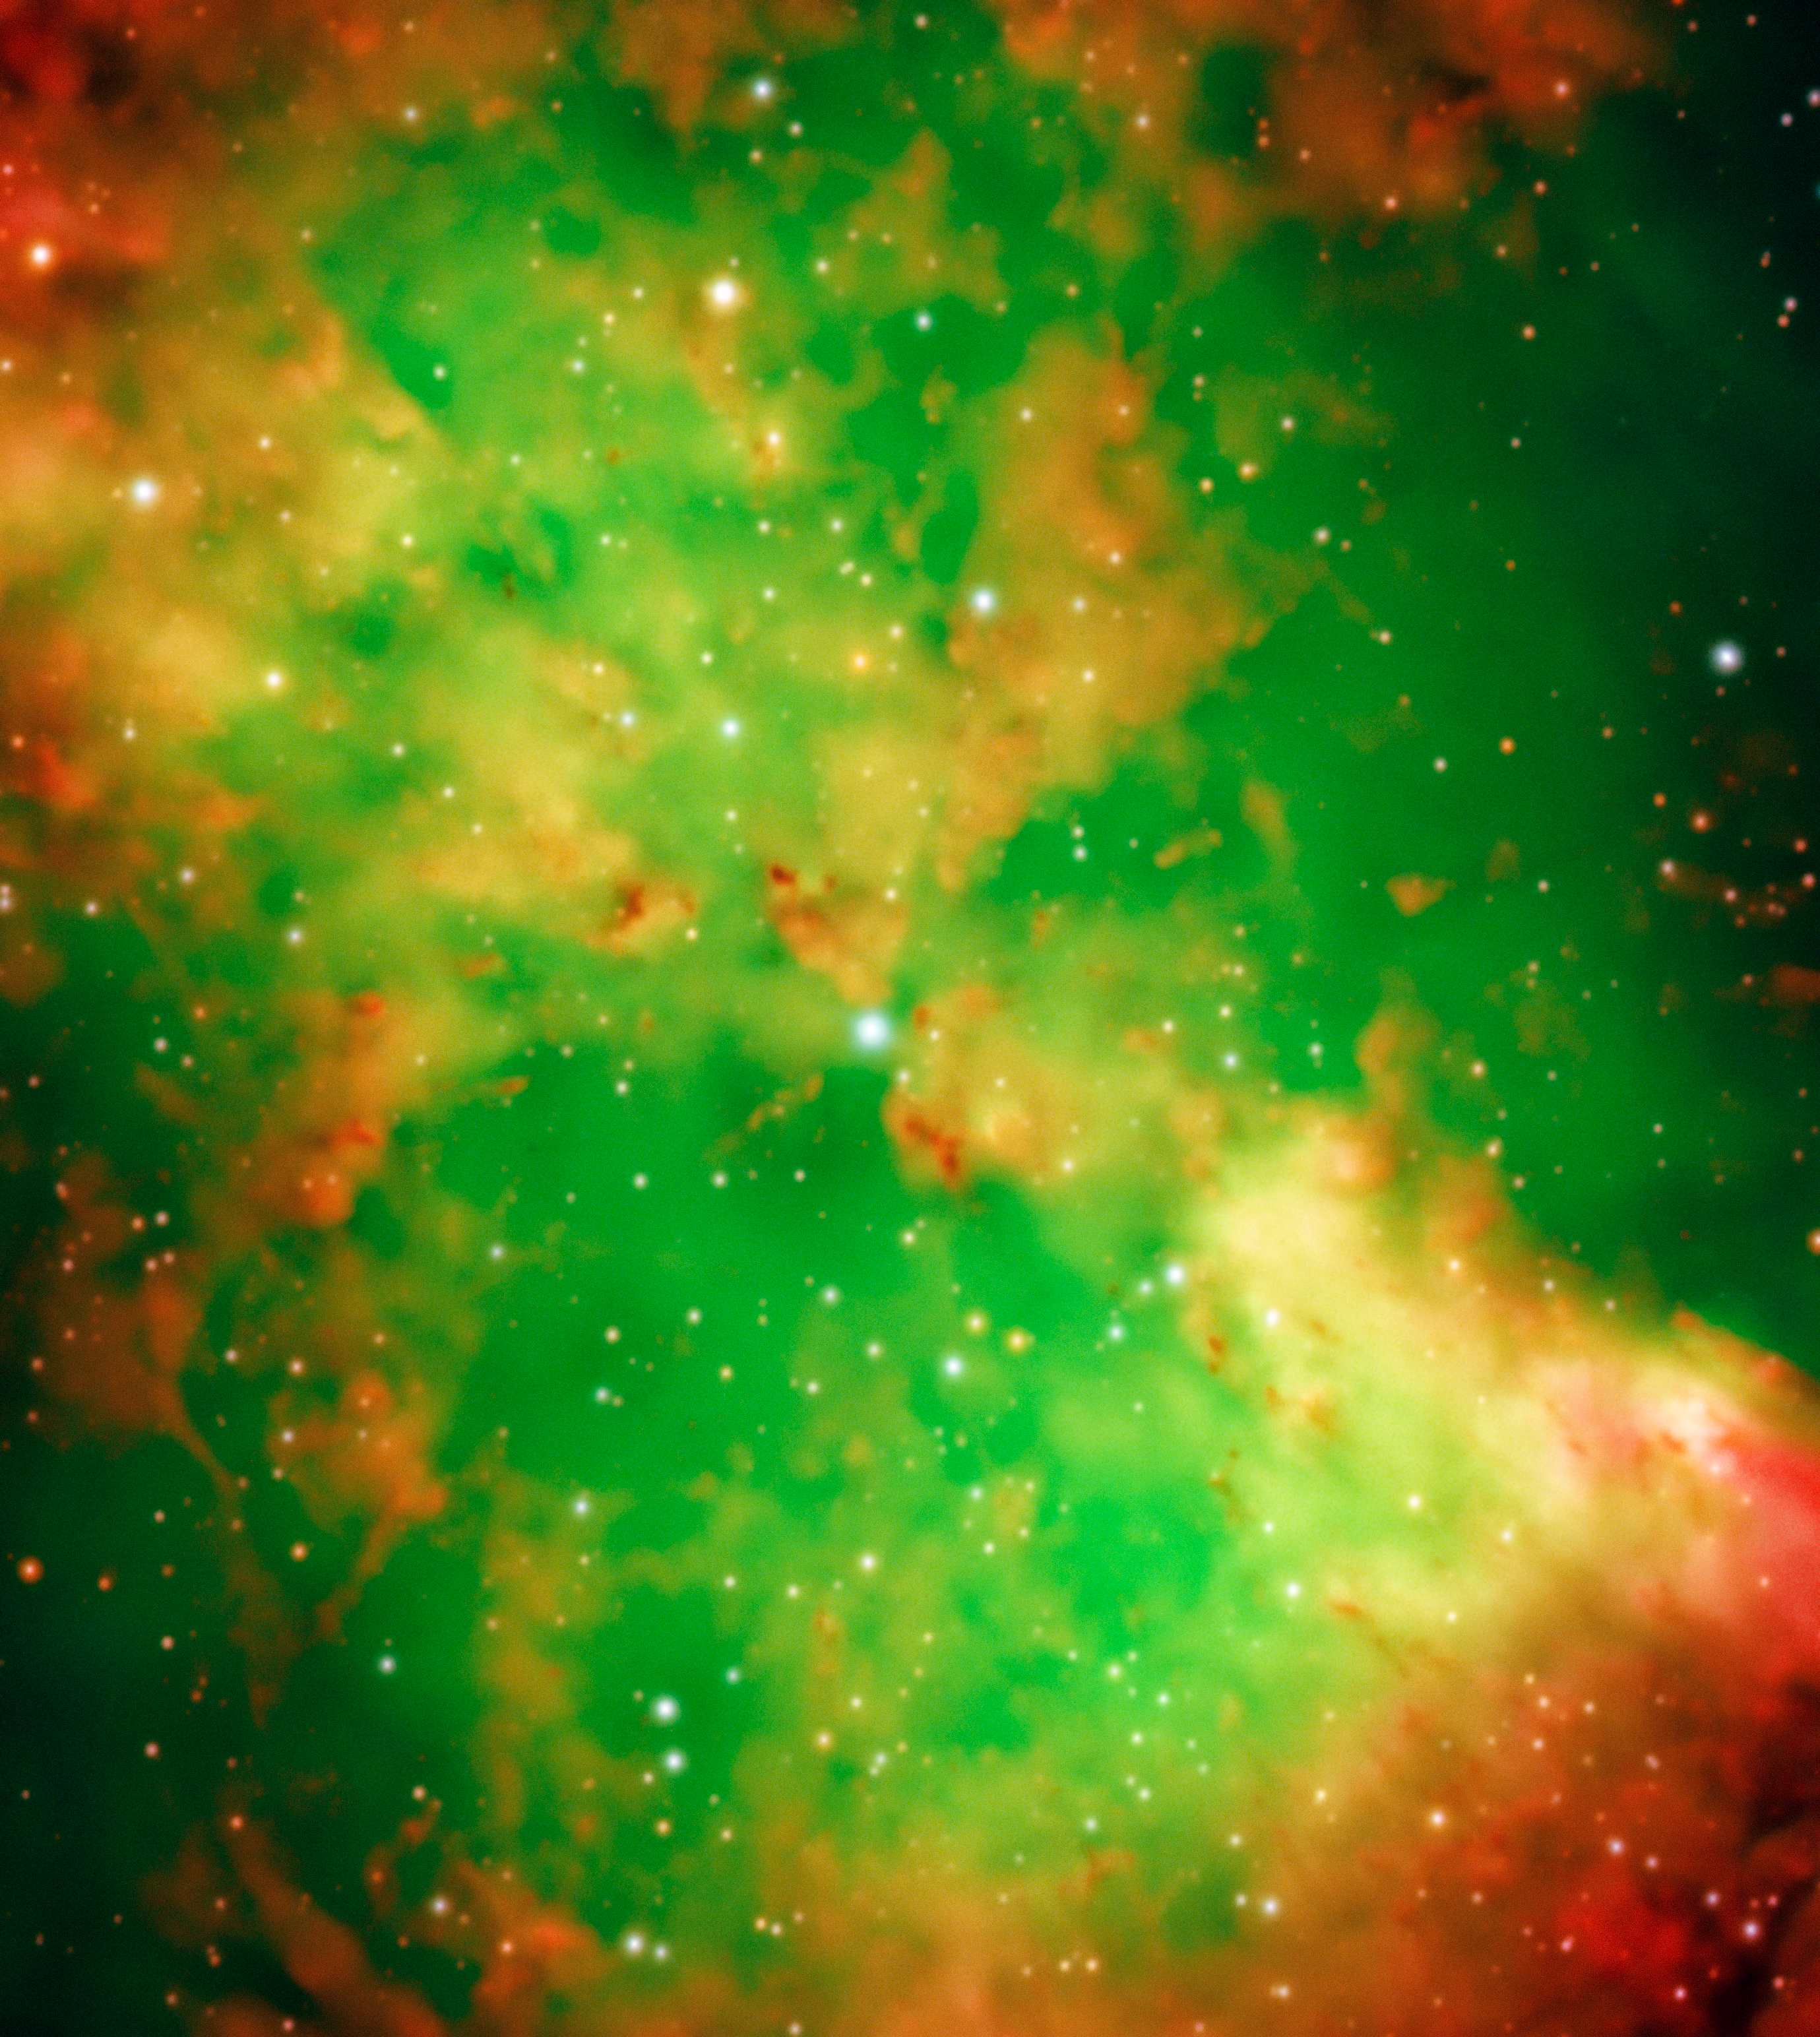

The Dumbbell Nebula

The Dumbbell Nebula -- also known as Messier 27 or NGC 6853 -- is a typical planetary nebula and is located in the constellation Vulpecula (The Fox). The distance is rather uncertain, but is believed to be around 1200 light-years. It was first described by the French astronomer and comet hunter Charles Messier who found it in 1764 and included it as no. 27 in his famous list of extended sky objects. Despite its class, the Dumbbell Nebula has nothing to do with planets. It consists of very rarefied gas that has been ejected from the hot central star, now in one of the last evolutionary stages. The gas atoms in the nebula are excited (heated) by the intense ultraviolet radiation from this star and emit strongly at specific wavelengths. In this image only light from a small wavelength range was allowed to pass and so was used to isolate emissions from particular atoms and ions. The image shows the intricate structure in the central part of the nebula.

They are three-colour composite based on two interference ([OIII] at 501 nm and 6 nm FWHM - 5 min exposure time; H-alpha at 656 nm and 6 nm FWHM - 5 min) and one broadband (Bessell B at 429 nm and 88 nm FWHM; 30 sec) filtre images, obtained on September 28, 1998, during mediocre seeing conditions (0.8 arcsec). The CCD camera has 2048 x 2048 pix, each covering 24 x 24 µm and the sky fields shown measure 6.8 x 6.8 arcmin and 3.5 x 3.9 arcmin, respectively. North is up; East is left.

Credit: ESO/I. Appenzeller, W. Seifert, O. Stahl, M. Zamani